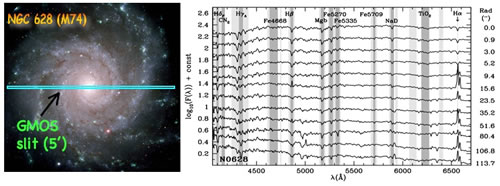

Unveiling Galaxy Bulge Formation with Gemini/GMOS

Left: Gemini/GMOS observational set up for one of the sample galaxies. Background image

Right: GMOS spectra as a function of radius for NGC 628. Many of the stellar absorption-line features, known as "Lick Indices," are marked as vertical shading.

Credit: International Gemini Observatory/NOIRLab/NSF/AURA/GMOS team/